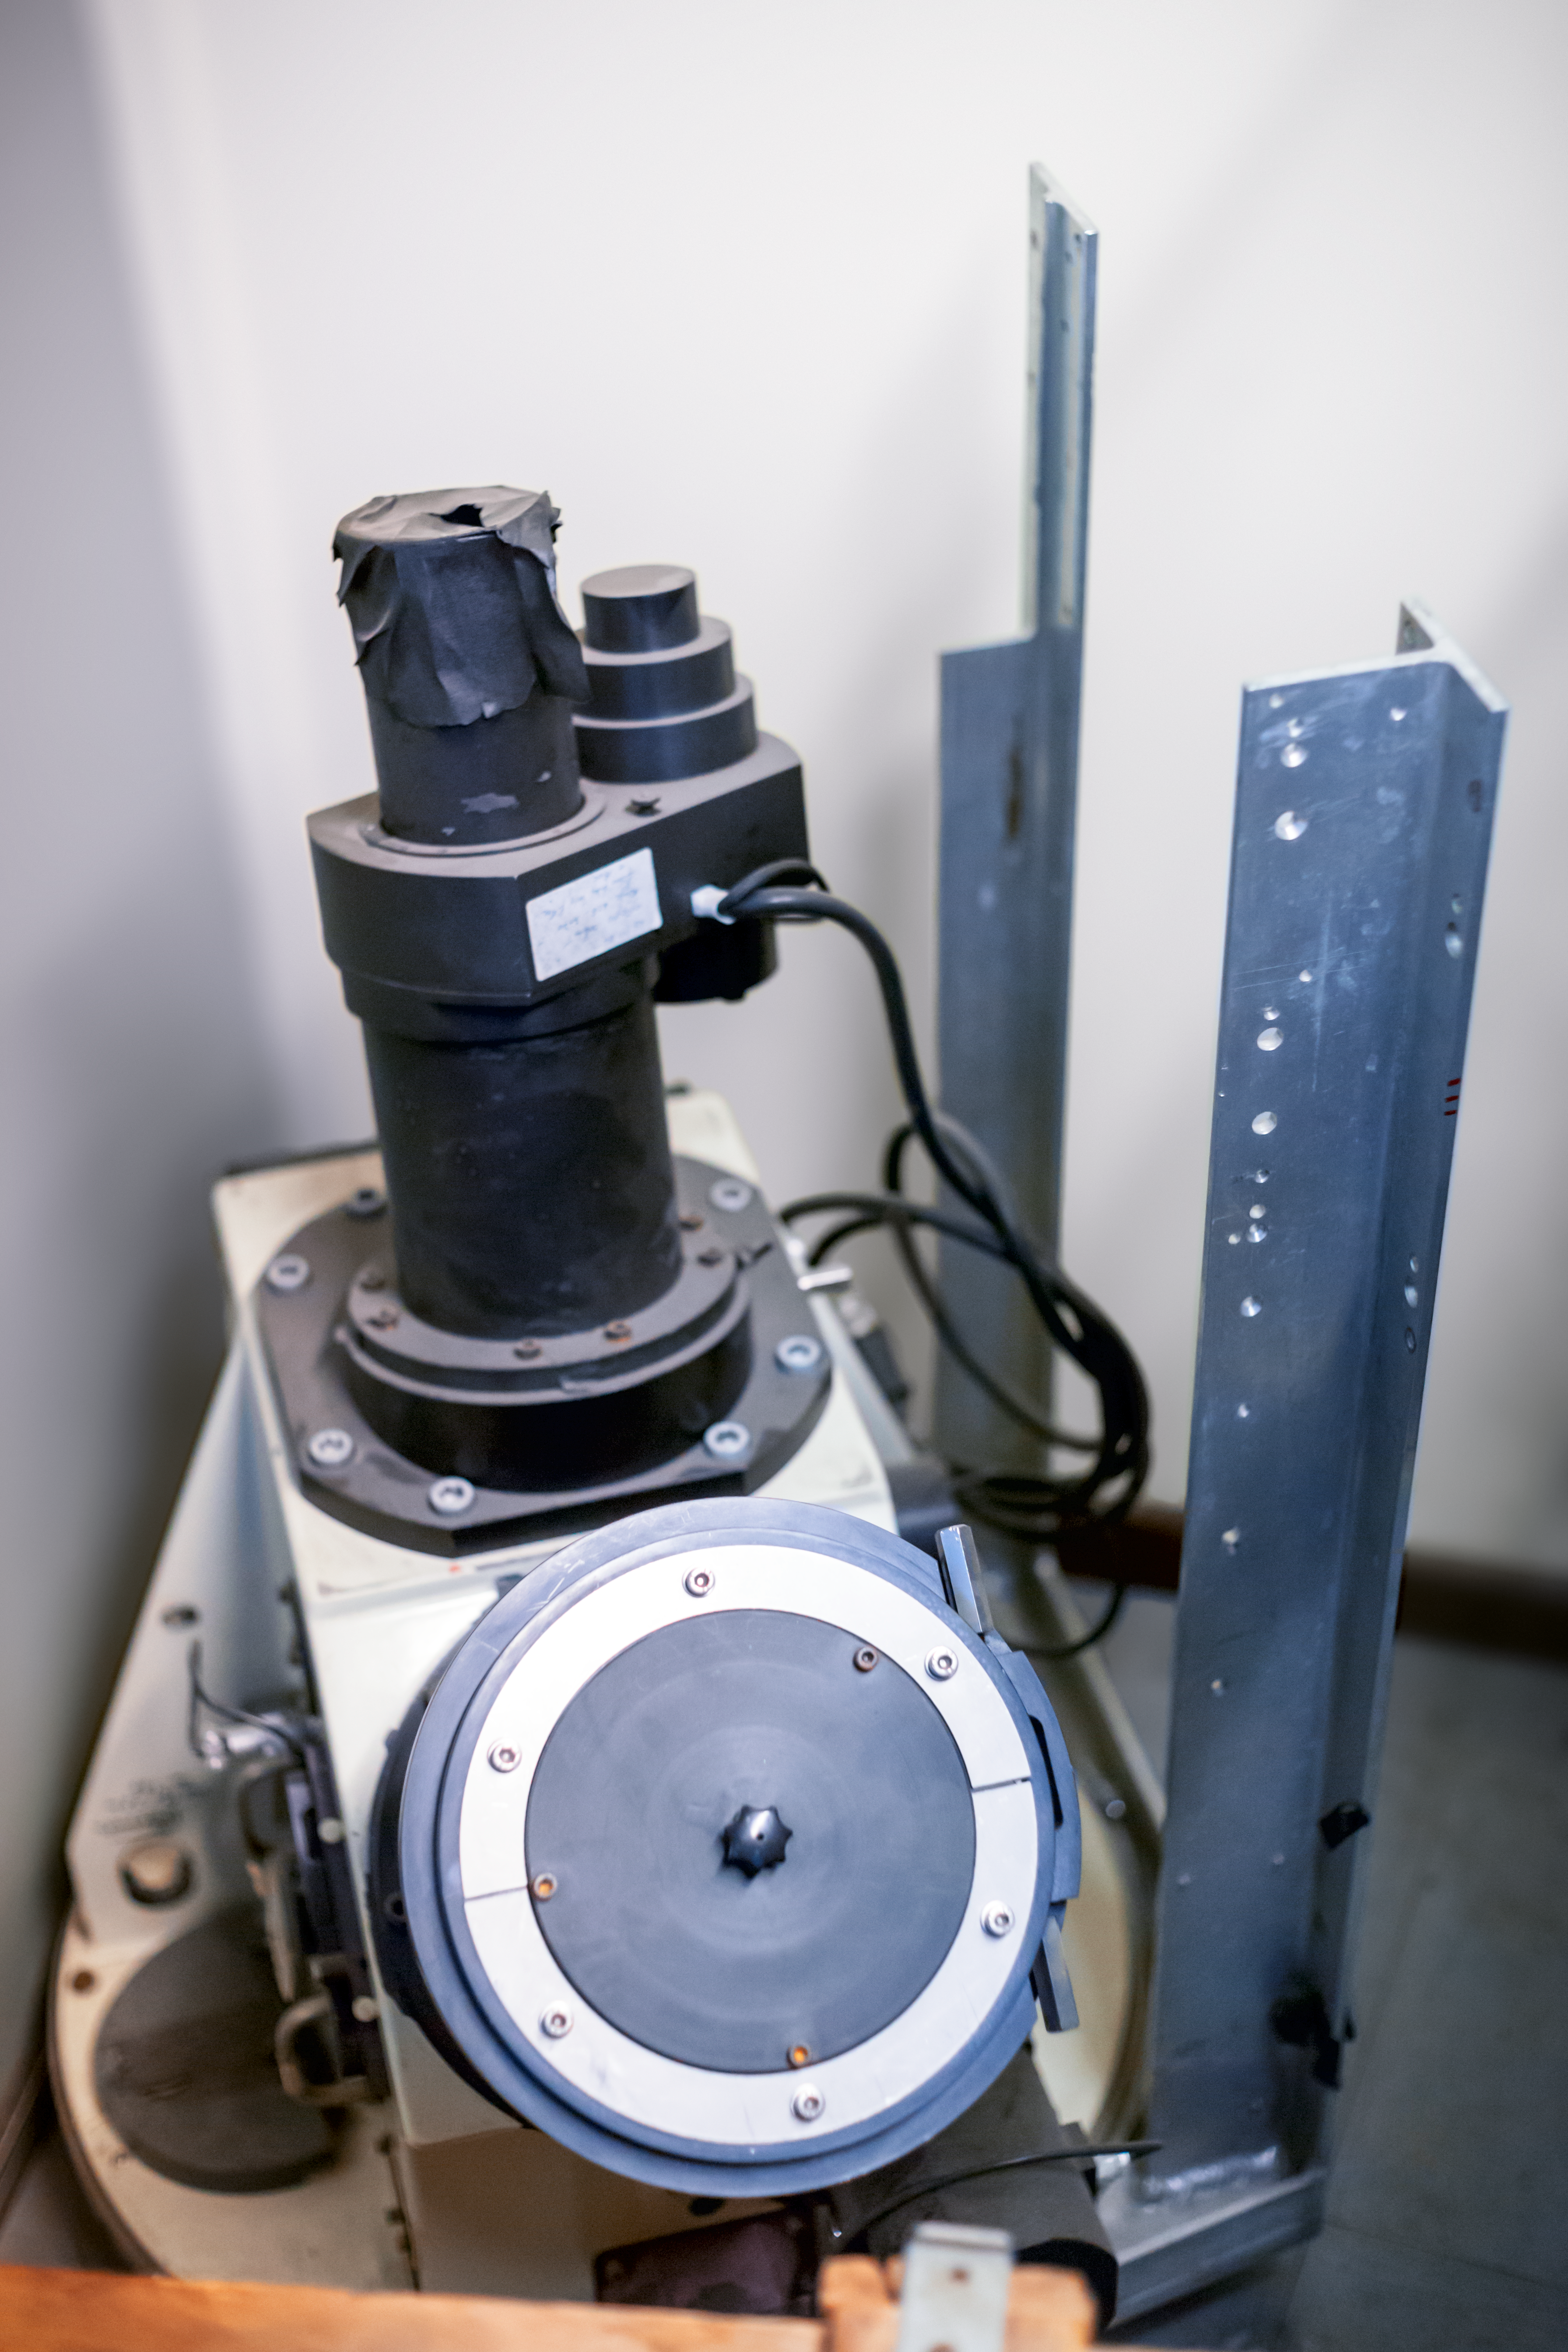

Instruments of EFOSC

Detail of the decomissioned EFOSC instrument for low resolution spectroscopy and imaging at the La Silla Observatory. Predecessor of the EFOSC2.

Credit: ESO